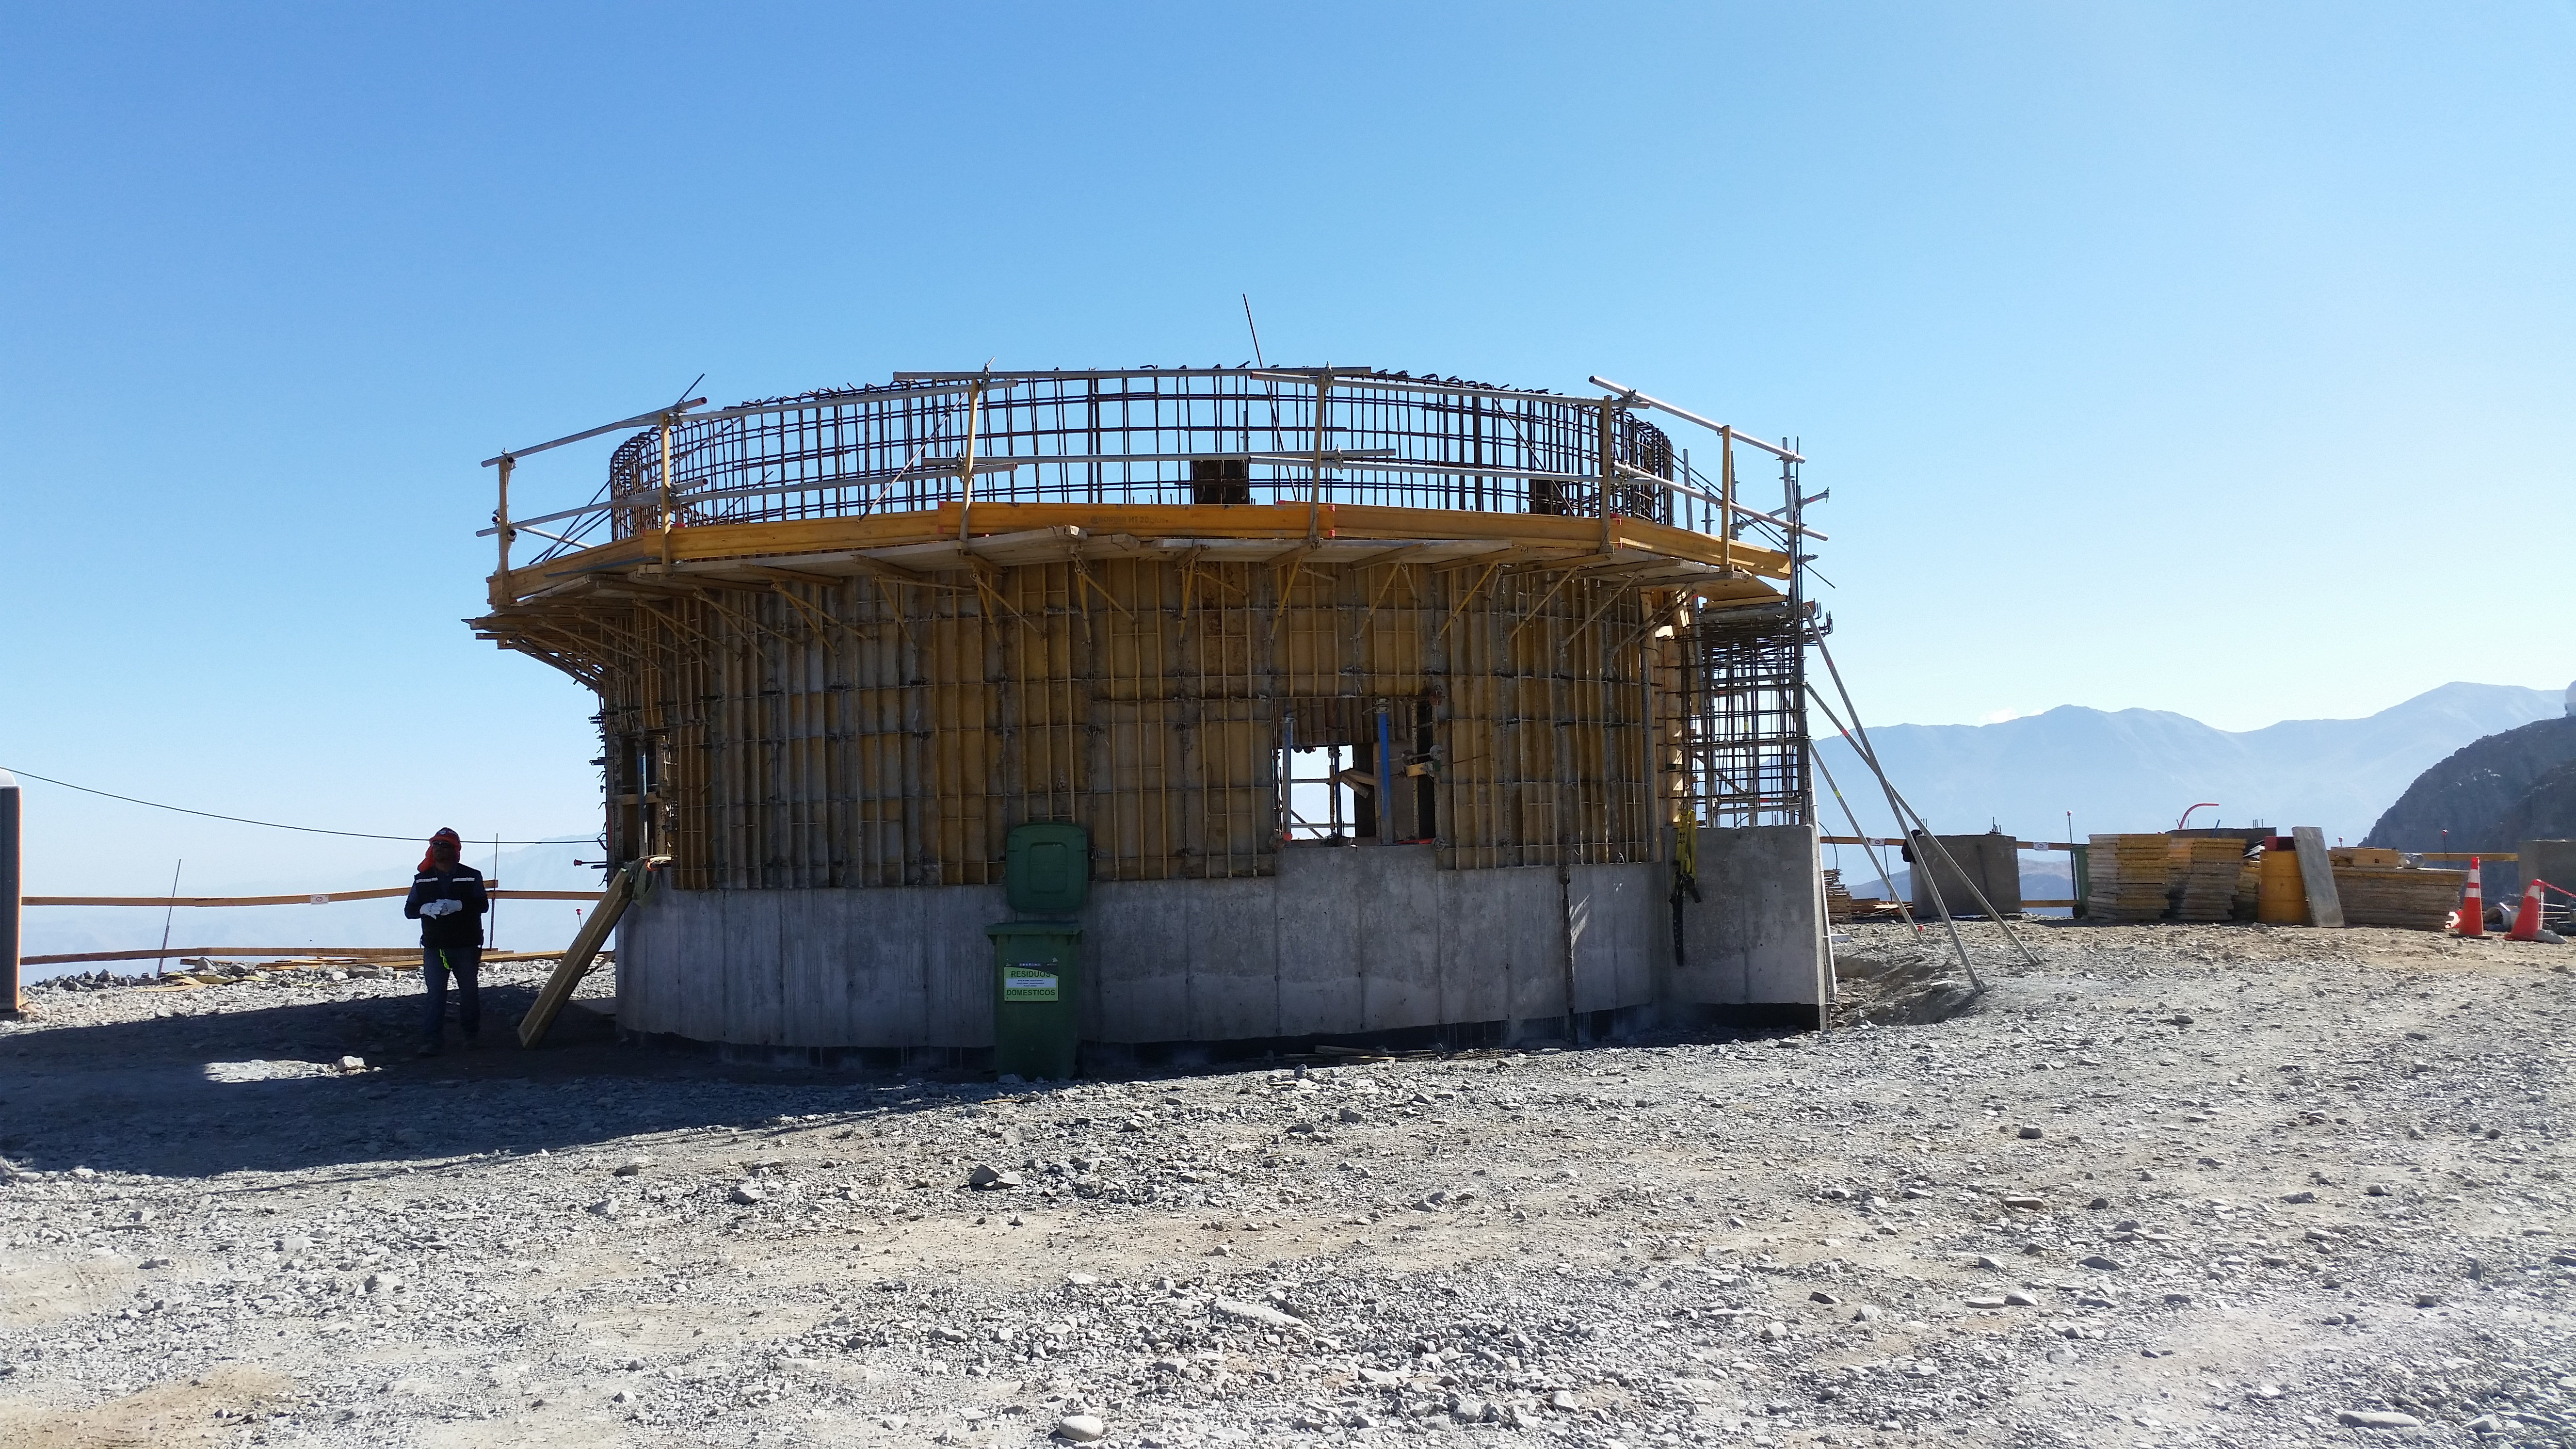

The lower enclosure of the calibration telescope

The lower enclosure of the calibration telescope being formed and poured.

Credit: Rubin Observatory/NSF/AURA